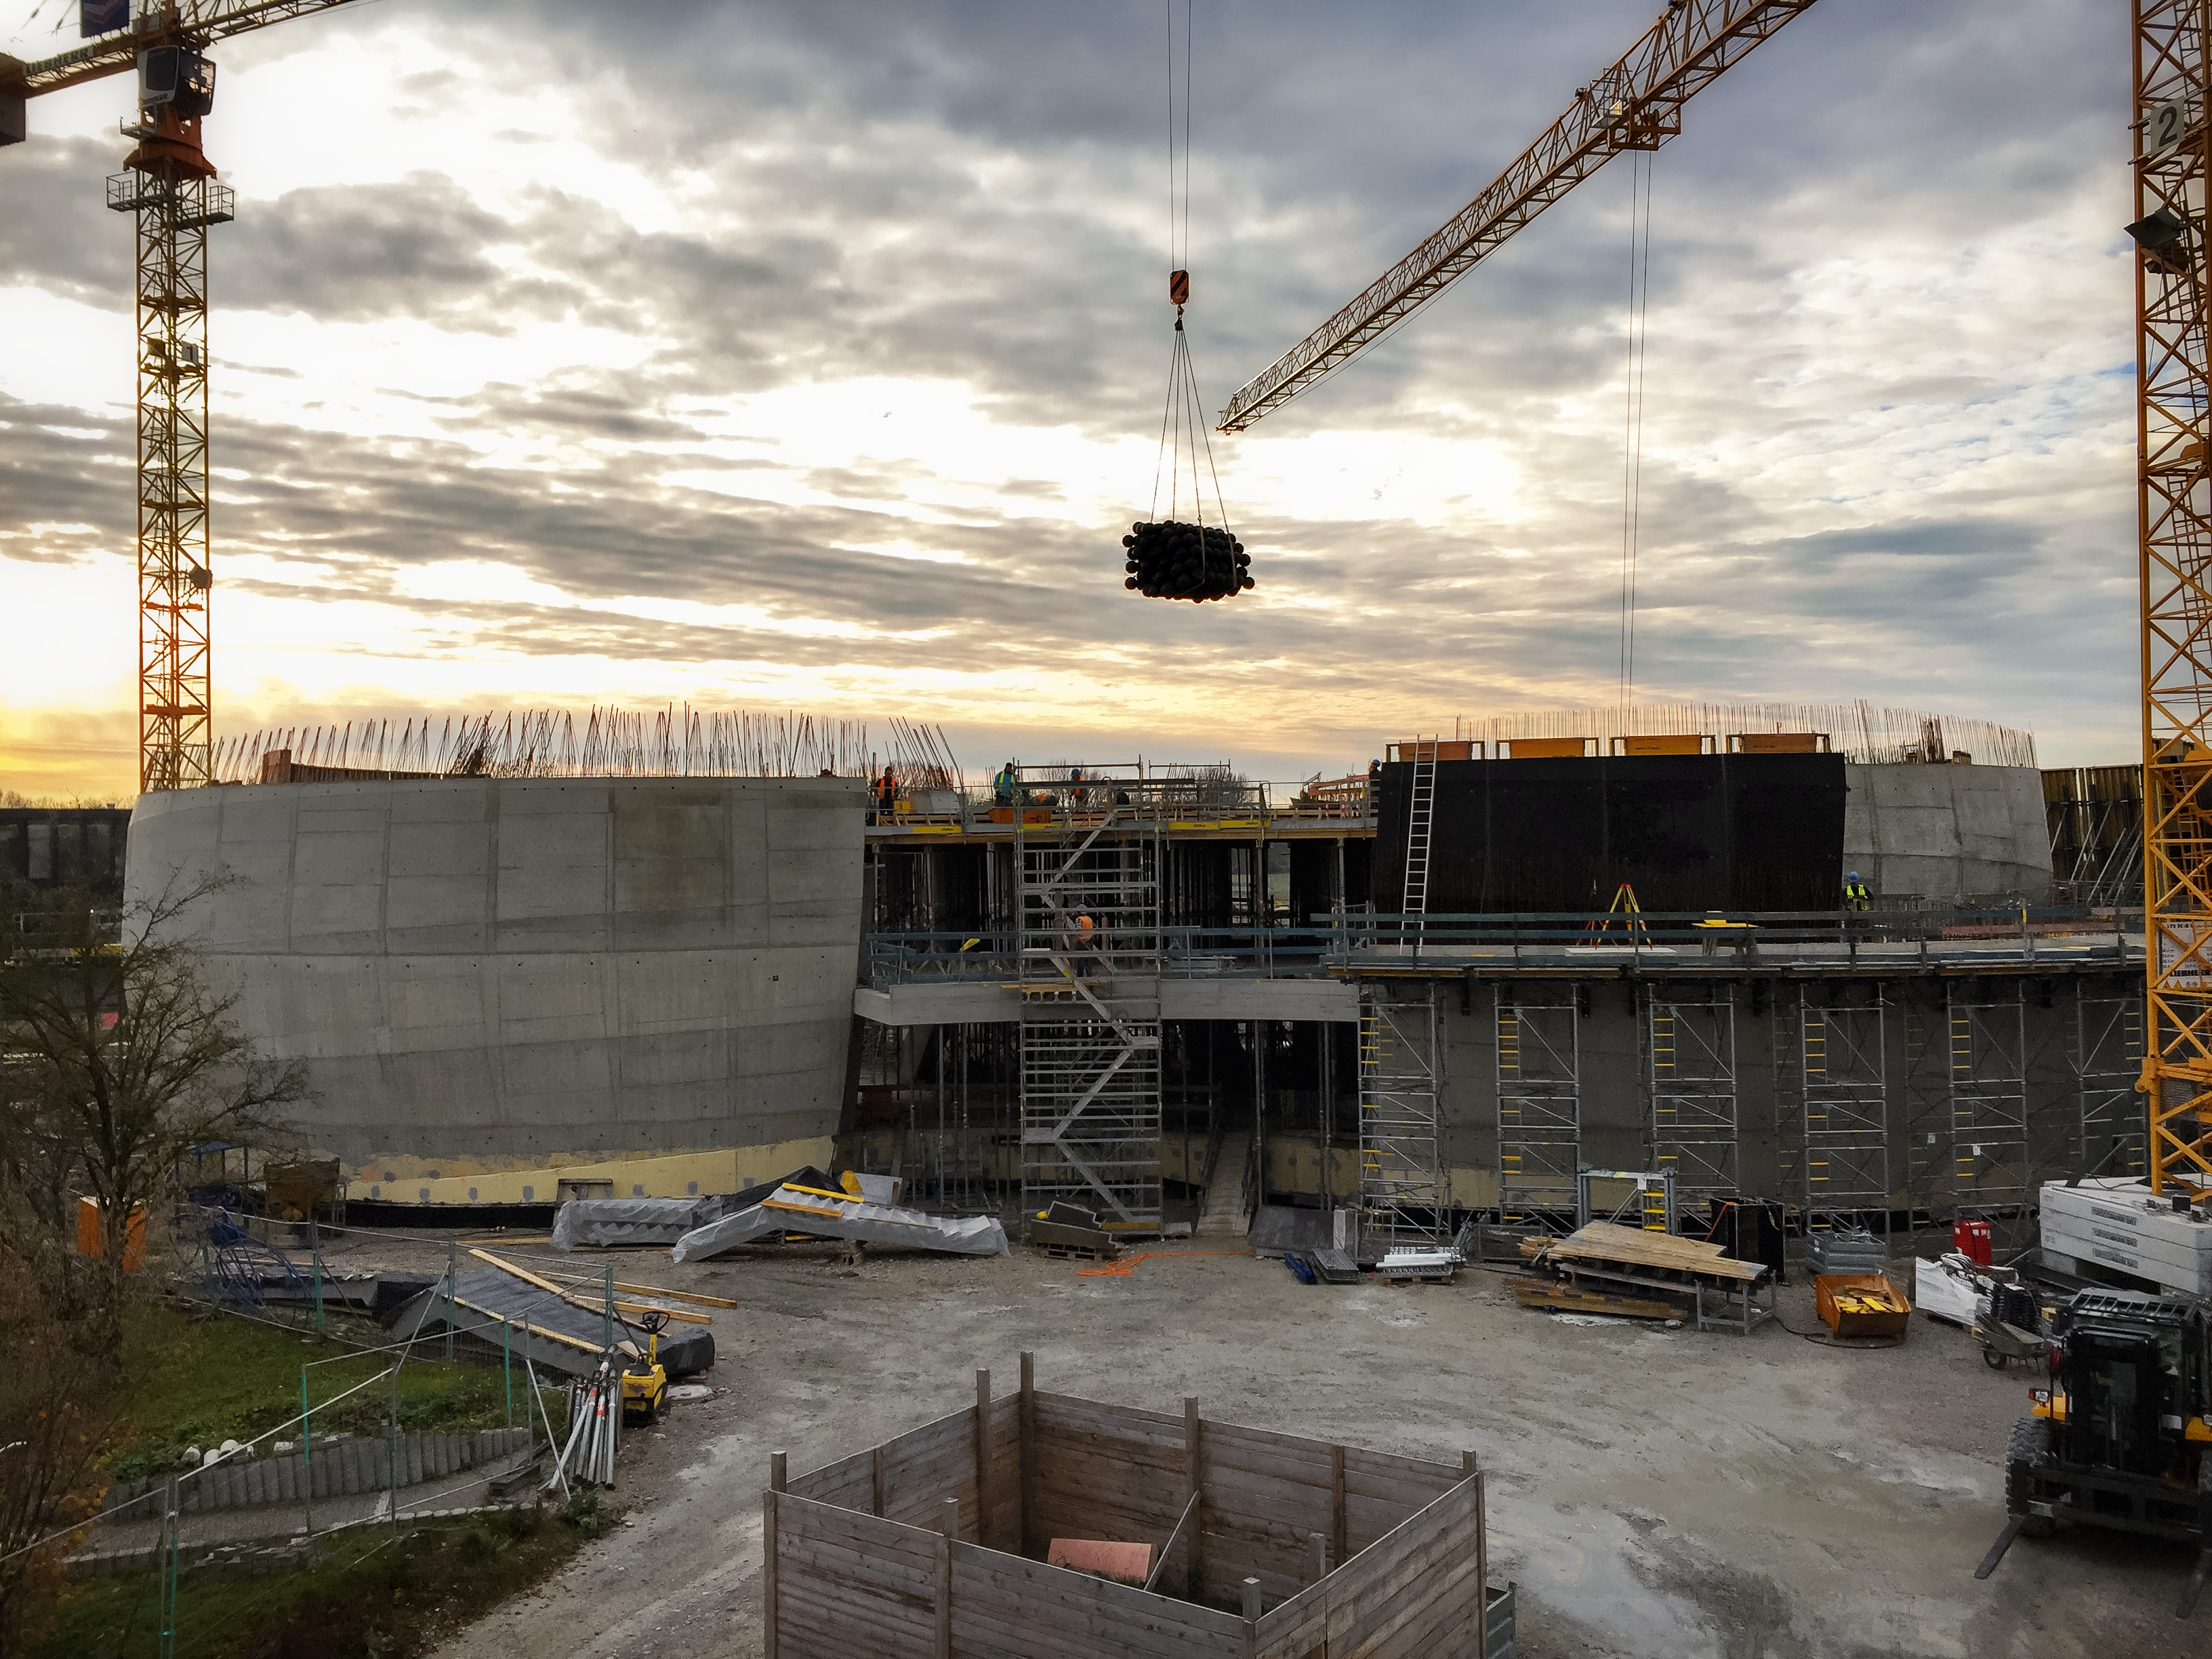

Supernova taking shape

The shape of the ESO Supernova Planetarium & Visitor Centre beginning to appear.

Credit: Architekten Bernhardt + Partner (www.bp-da.de)